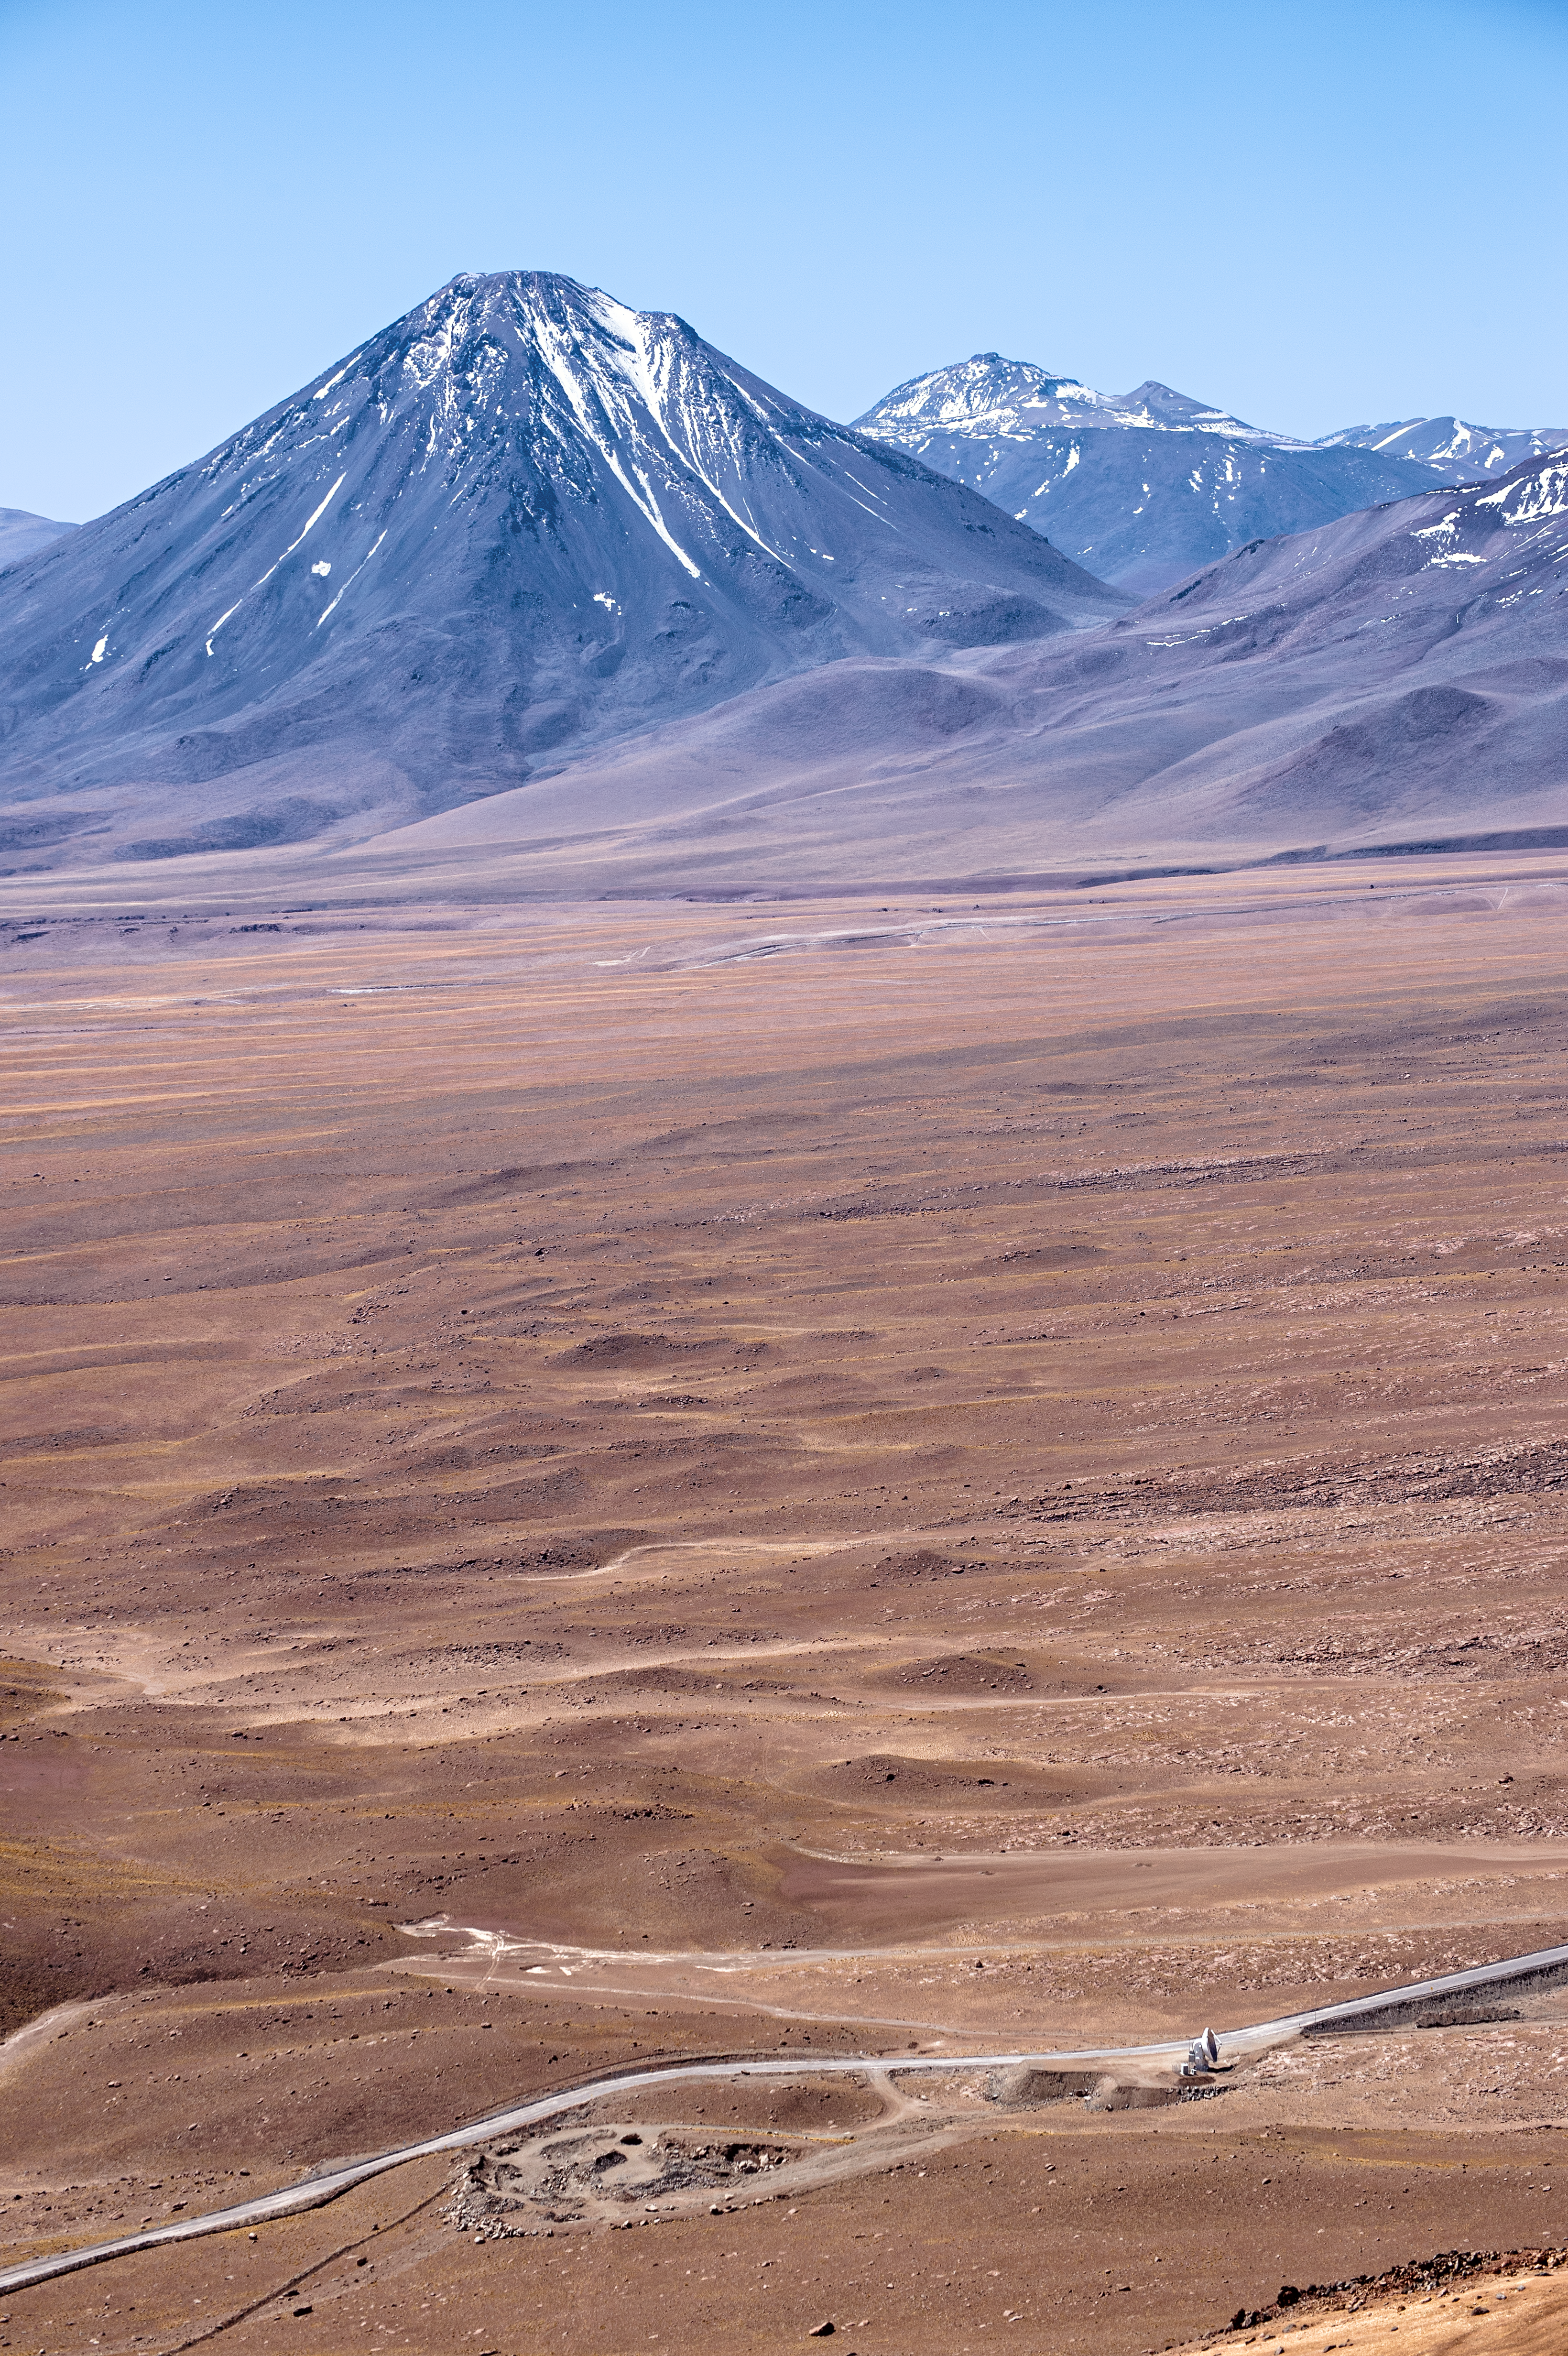

Lone ALMA antenna

The Atacama Large Millimeter Array (ALMA) is situated more than 5000 metres above sea level in the Chilean desert, on the Chajnantor plateau. Here, the dry air and thin atmosphere allow a spectacular view into the Universe and make it the perfect place for such a sensitive telescope. Just one of the telescope's 66 antennas is pictured here, dwarfed by the stunning landscape for miles around.

Credit: C. Duran/ESO